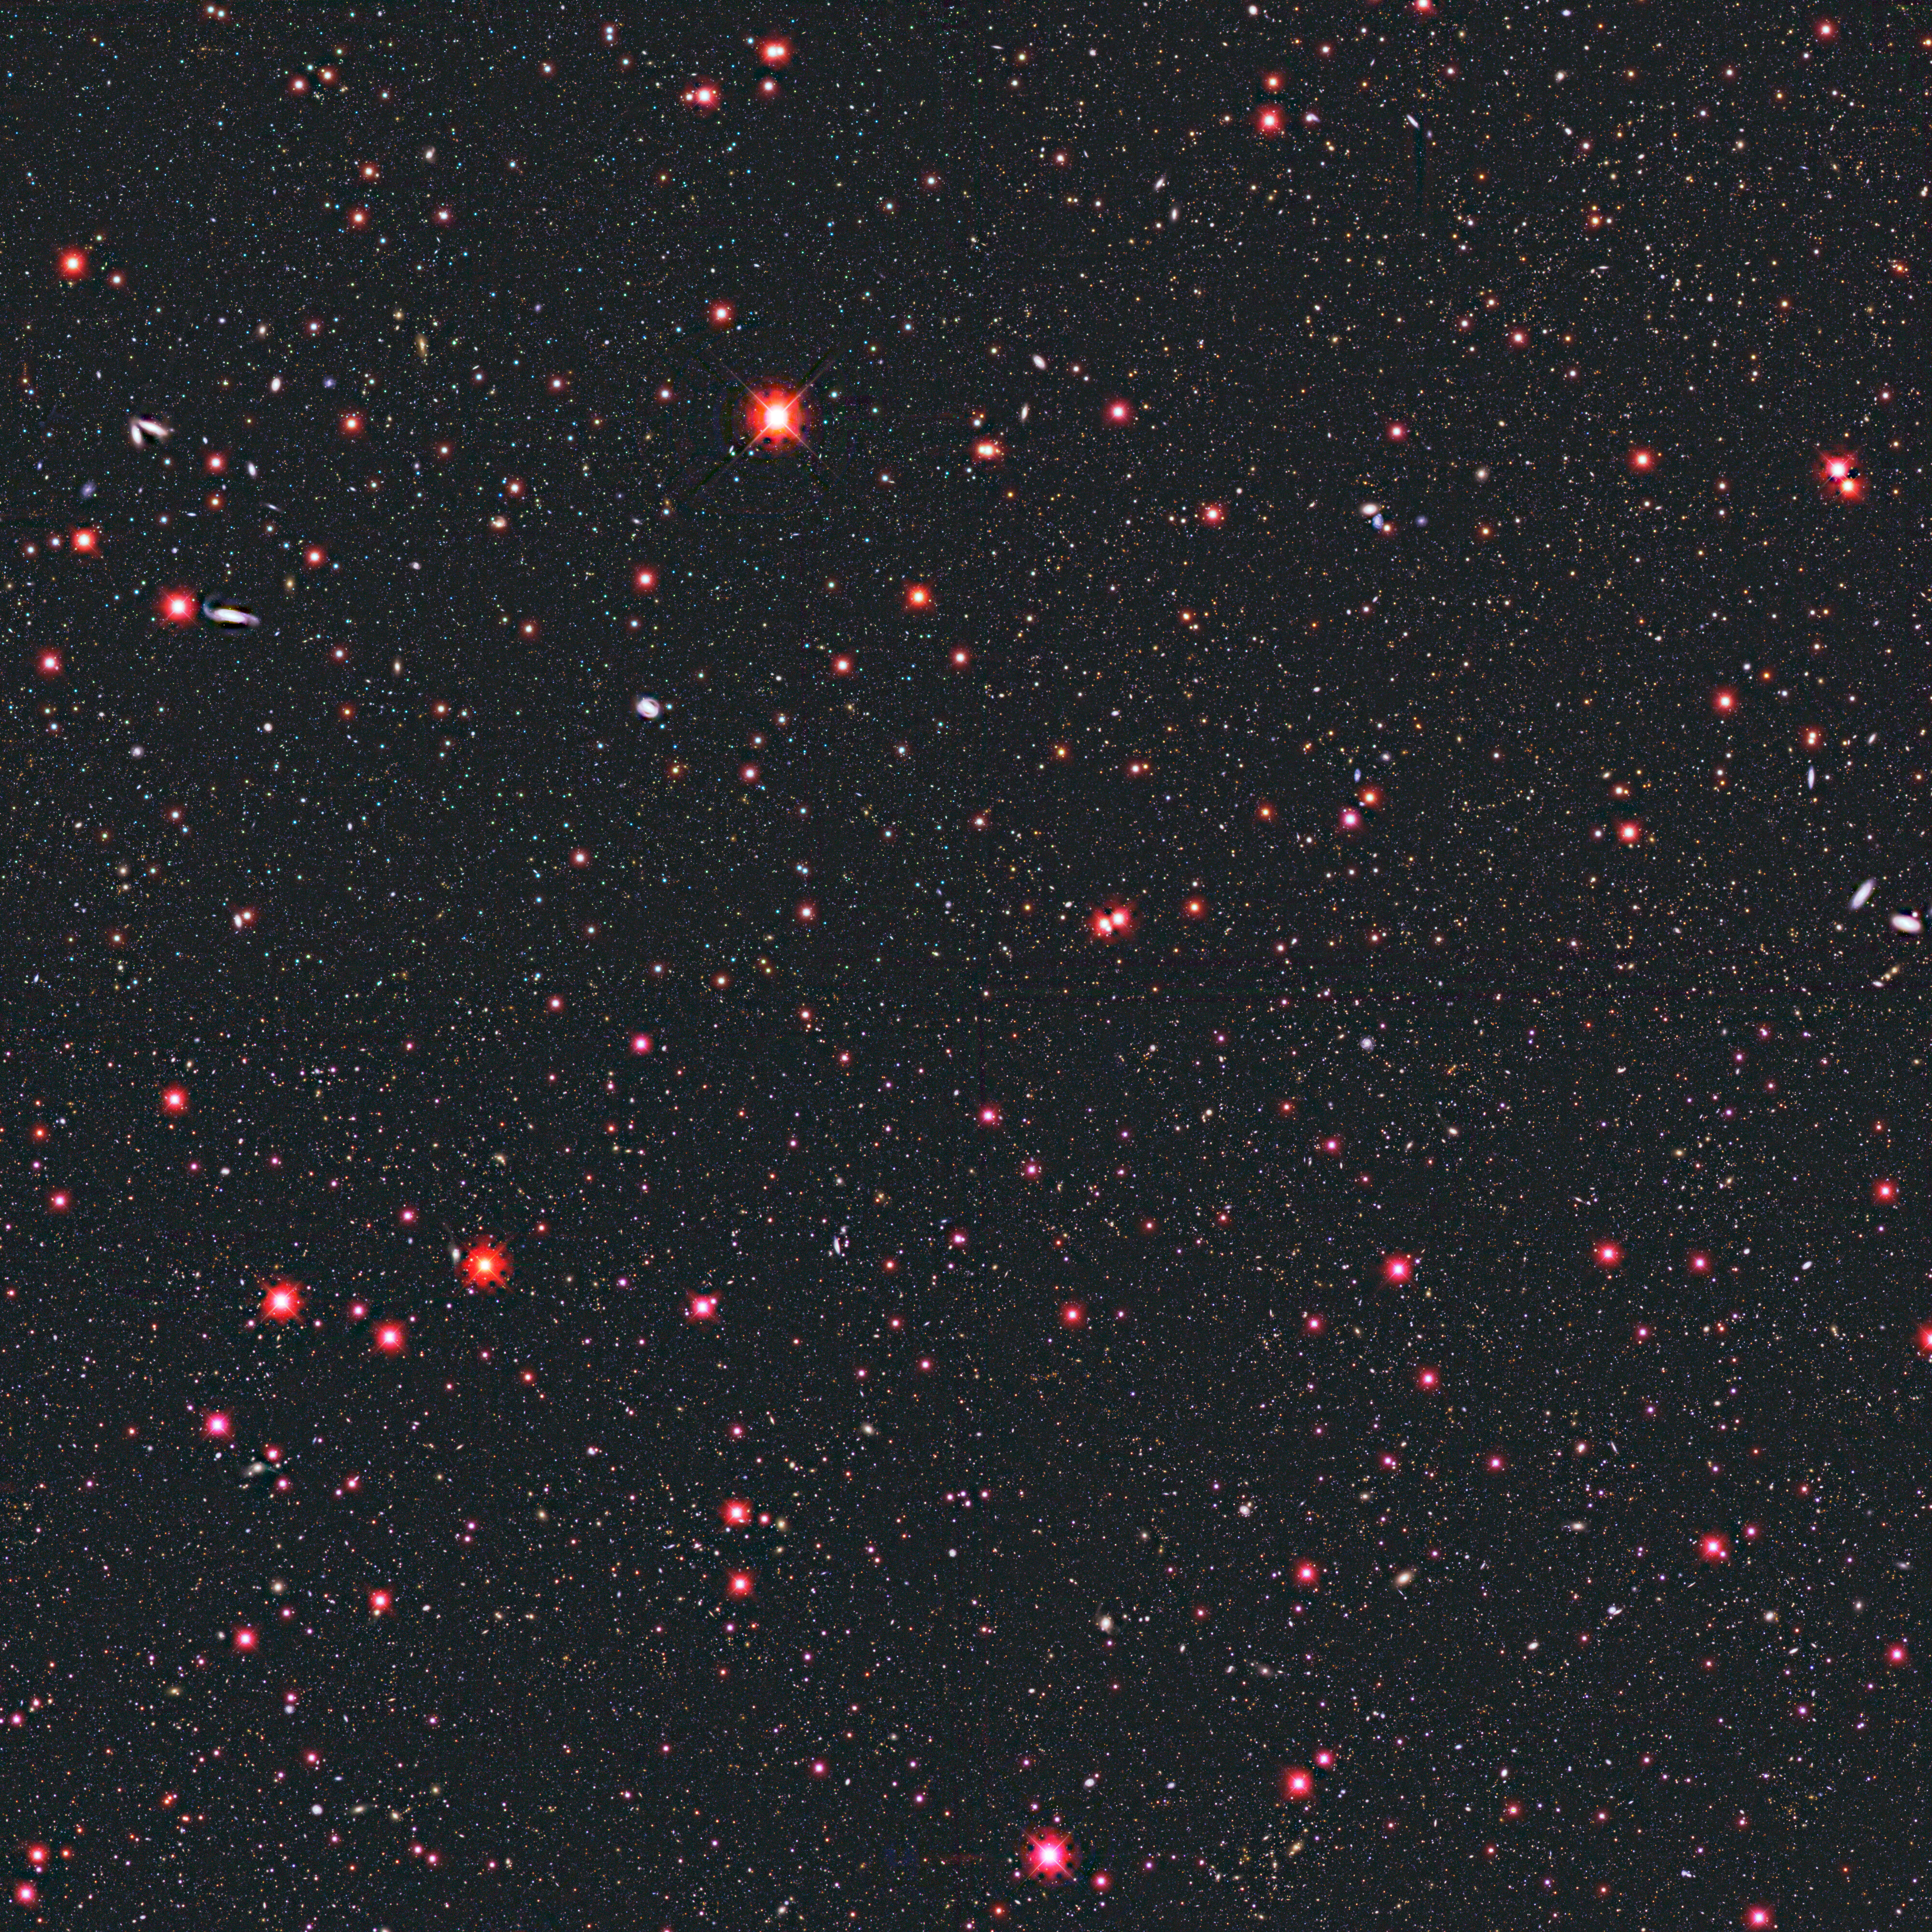

NOAO Deep Wide-Field Survey (sub-section)

This first release from the NOAO Deep Wide-Field Survey (NDWFS) consists of the optical images in 1.15 x 1.15 degrees (pixel size 0.258 arc seconds) of the Bootes field, one of the two NDWFS sky fields. Covering roughly 7 percent of the total survey area, this region contains approximately 300,000 galaxies and stars. The center of the Bootes field is J143205.7+341647.5. More than five million galaxies and 10 billion years of cosmic evolution are being studied by the NDWFS. This deep optical and infrared imaging survey of 18 square degrees of the sky will enable astronomers to study large-scale structure in the Universe, the formation and evolution of galaxies and quasars, rare stellar populations, and the structure of the Milky Way. The color composite image was generated by Dr. Nigel Sharp and Mark Hanna of NOAO from processed NDWFS images. The region was imaged using the Mayall 4-meter telescope and MOSAIC imager at the National Science Foundation's Kitt Peak National Observatory (KPNO) near Tucson, AZ. Buell T. Jannuzi and Arjun Dey of NOAO are co-Principal Investigators for the NDWFS. This image was the subject of a press release during the 197th meeting of the American Astronomical Society held in January 2001 (release date January 8, 2001). Warning ! Please note that the full resolution images are enormous !! In order to indicate the quality of the data, three randomly selected 1024x1024 pieces of this image are separately available for download as 688kb JPEG files.

Credit: B.Jannuzi, A.Dey, NDWFS team/NOIRLab/NSF/AURA/